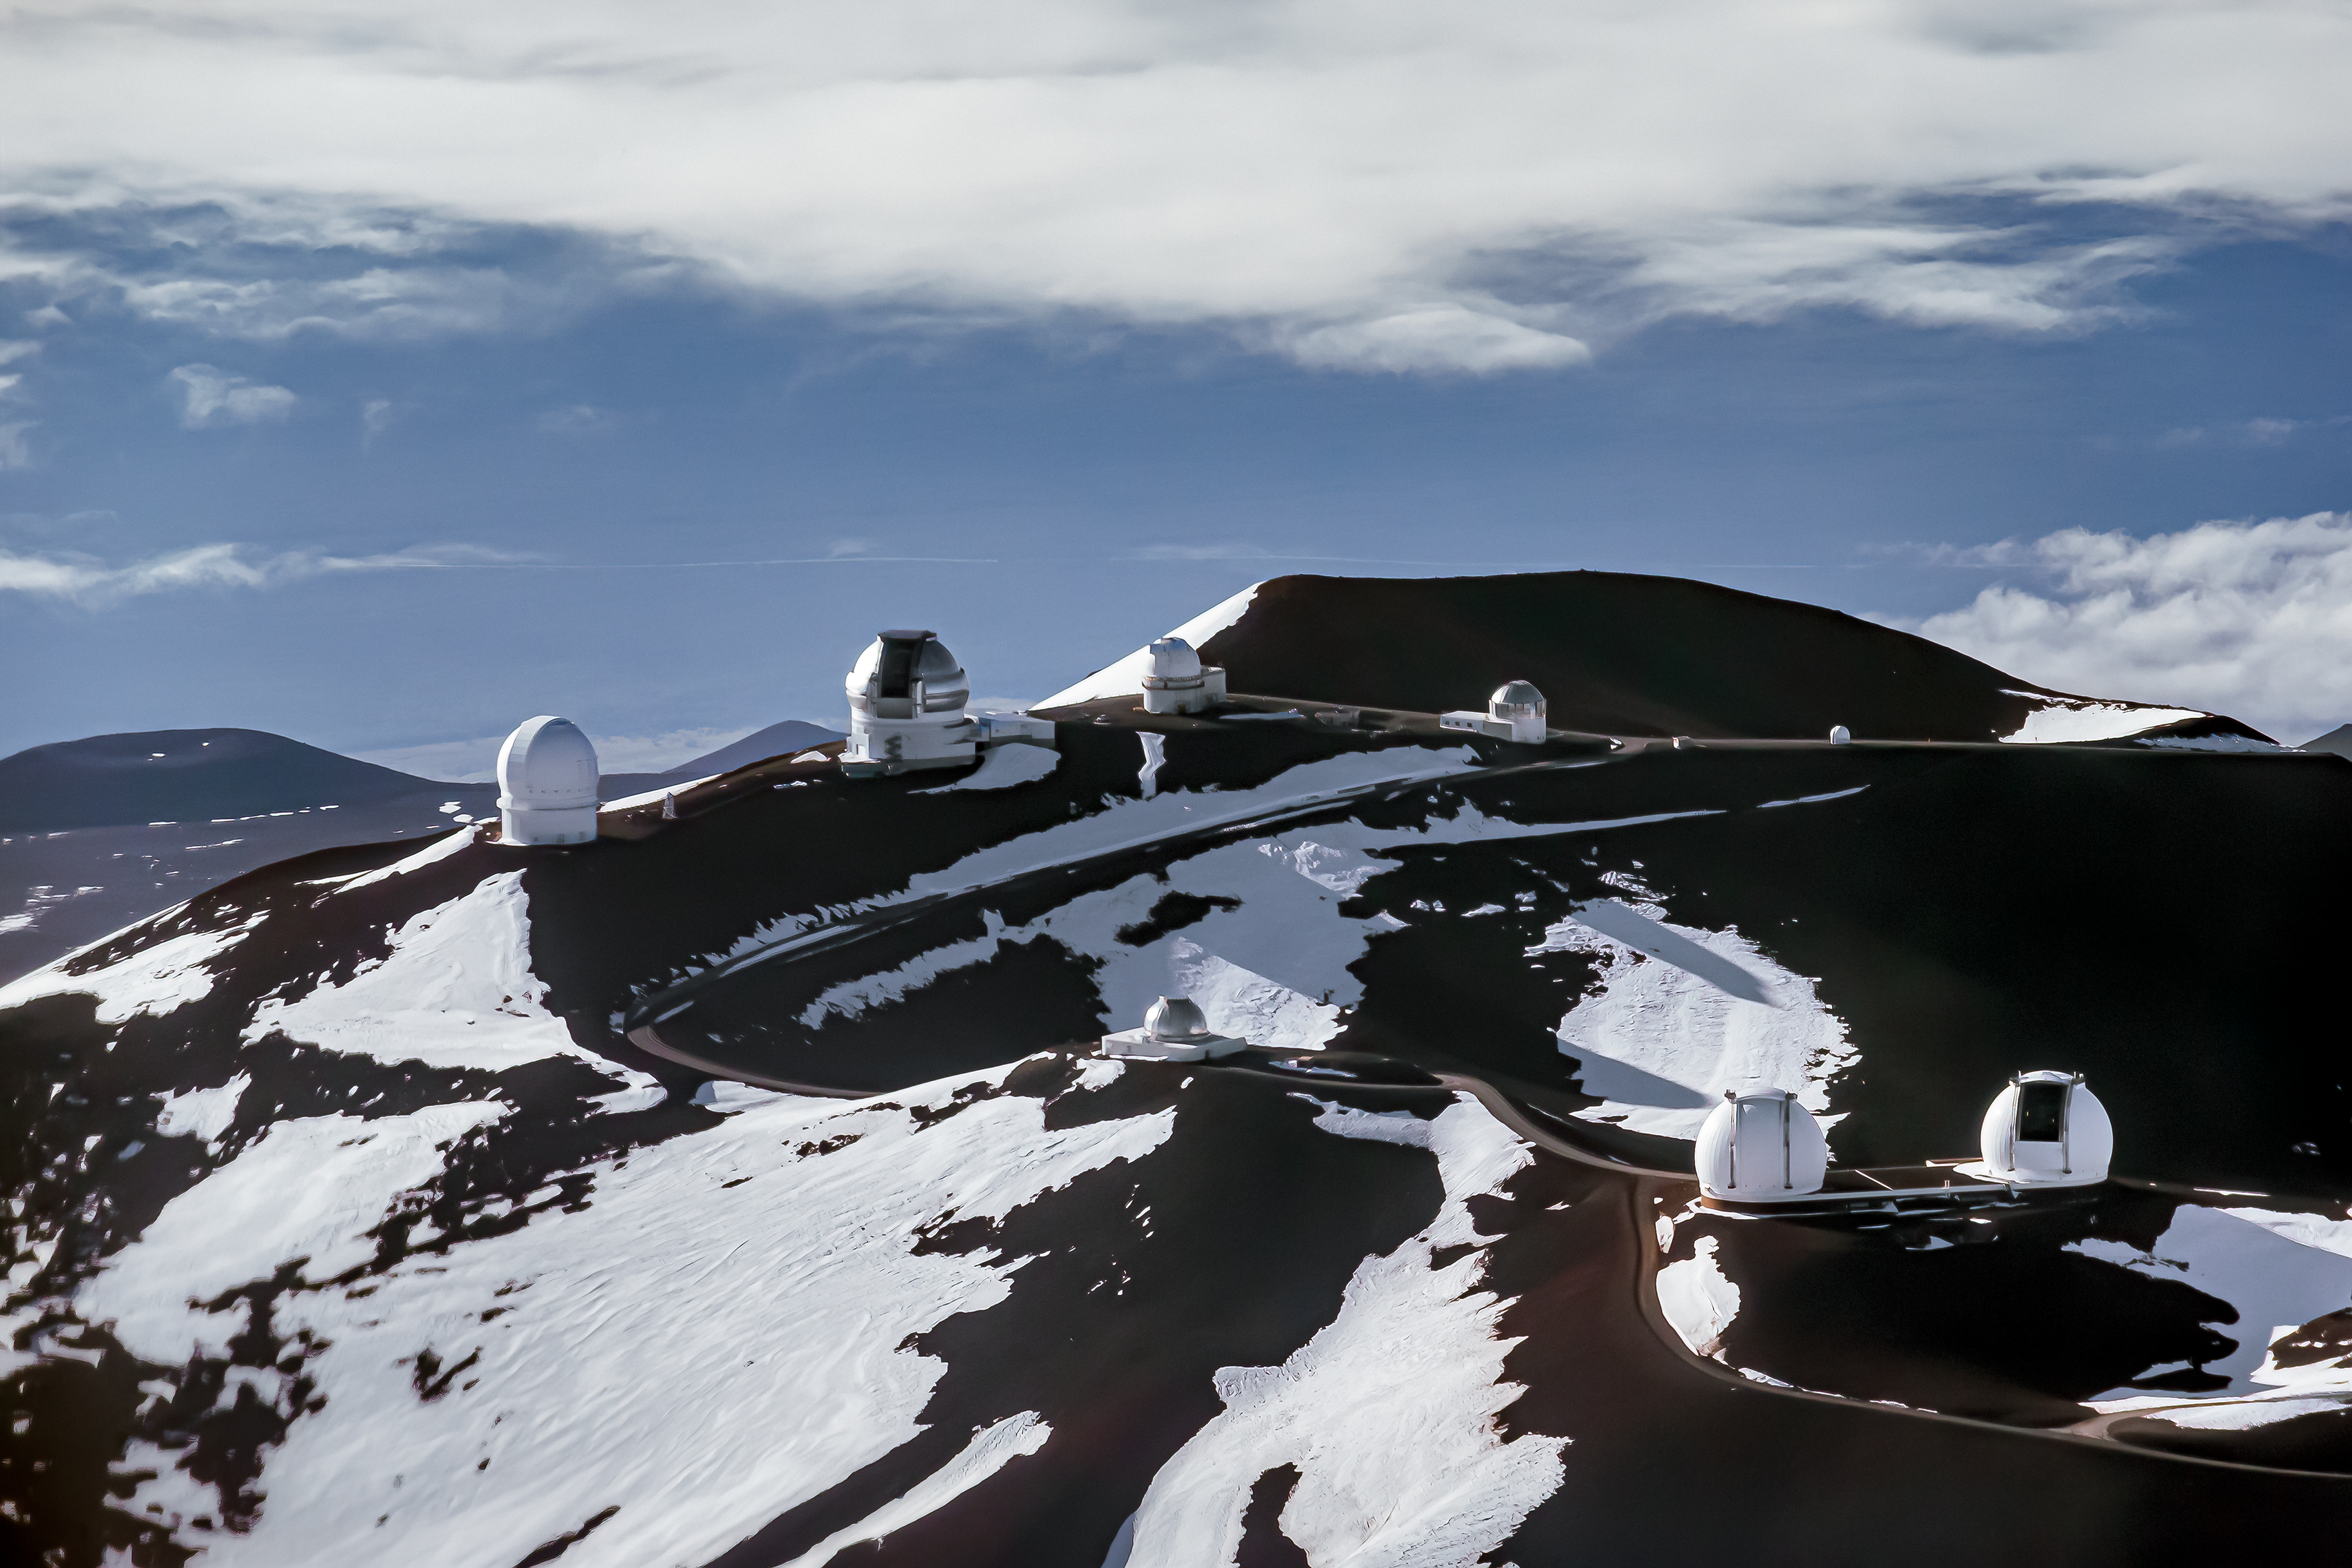

Maunakea Observatories

Aerial view of Gemini North, and the other Maunakea Observatories near the summit of Maunakea.

Credit: International Gemini Observatory/NSF NOIRLab/AURA/J. Pollard